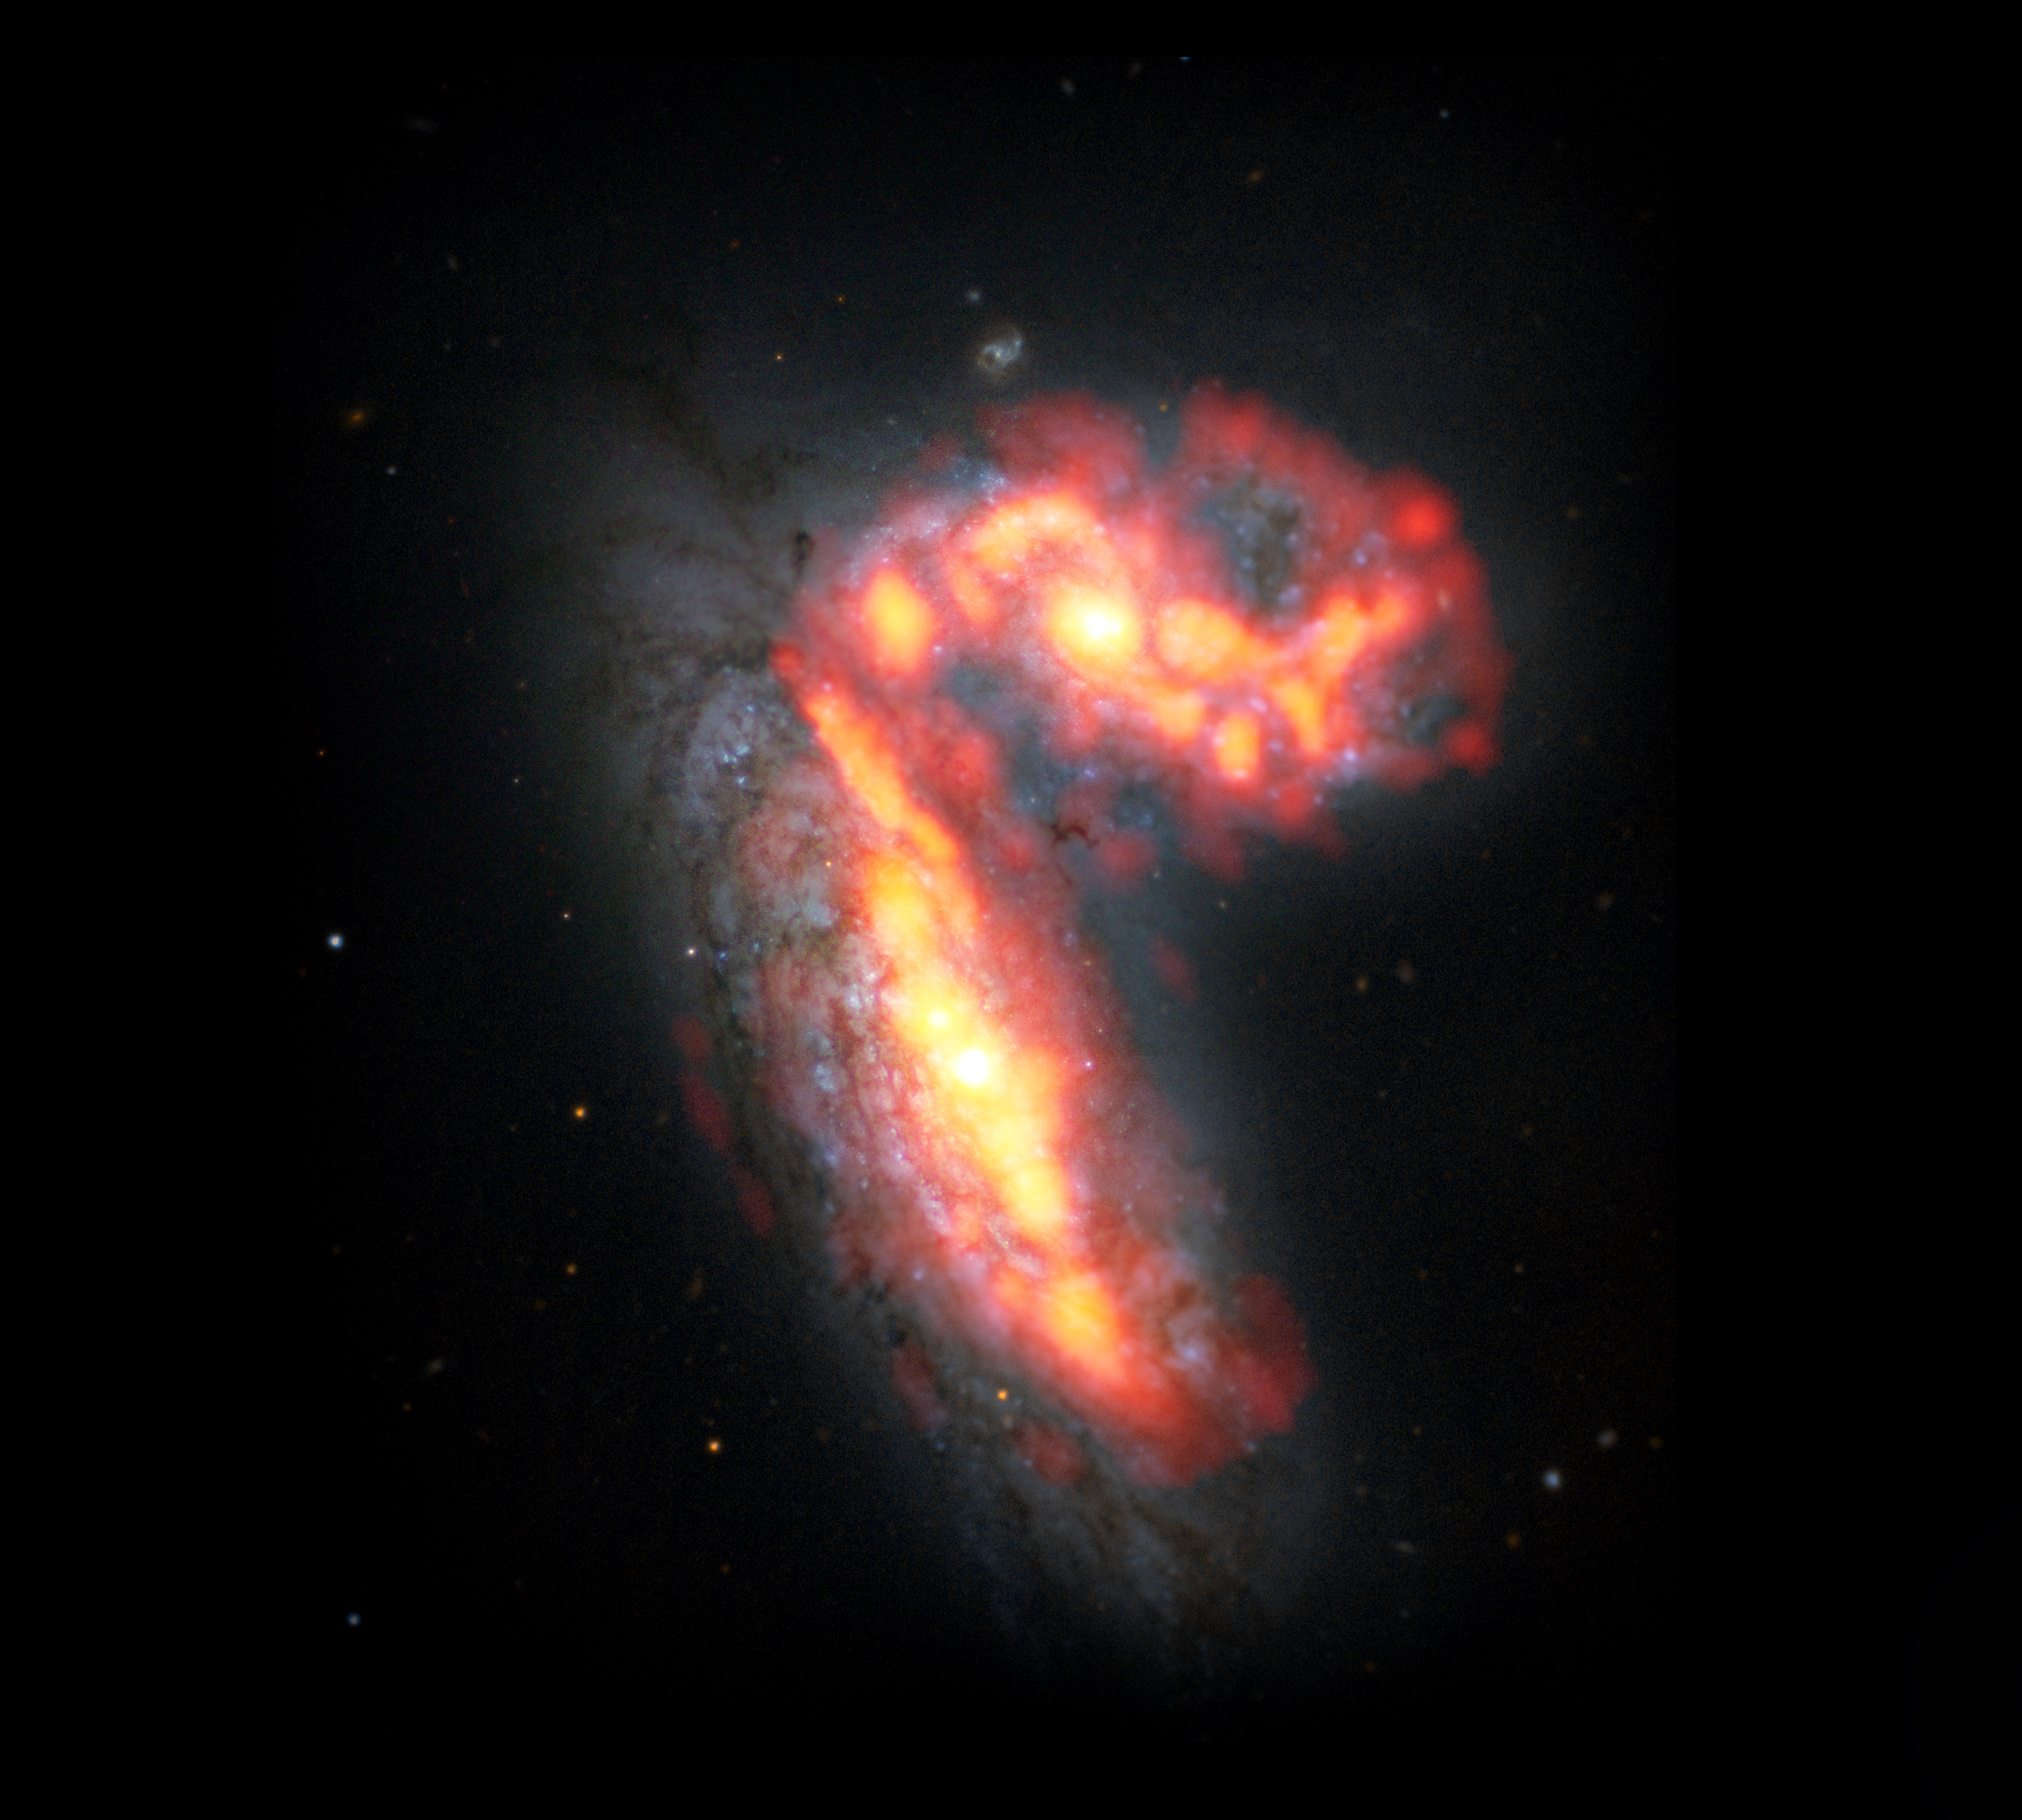

Virgo's NGC 4567 and NGC 4568

NGC 4567 and NGC 4568 are two of the thousands of galaxies in the Virgo Cluster, located roughly 65 million light-years from Earth. Observed by the VERTICO—Virgo Environment Traced in Carbon Monoxide—Survey, the two galaxies are among those in the galaxy cluster impacted by extreme physical processes that can lead to the death of galaxies. The galaxies are shown here in composite radio data from ALMA with molecular gas in red/orange and optical data from Hubble Space Telescope with stars in white/blue.

Credit: ALMA (ESO/NAOJ/NRAO)/S. Dagnello (NRAO)